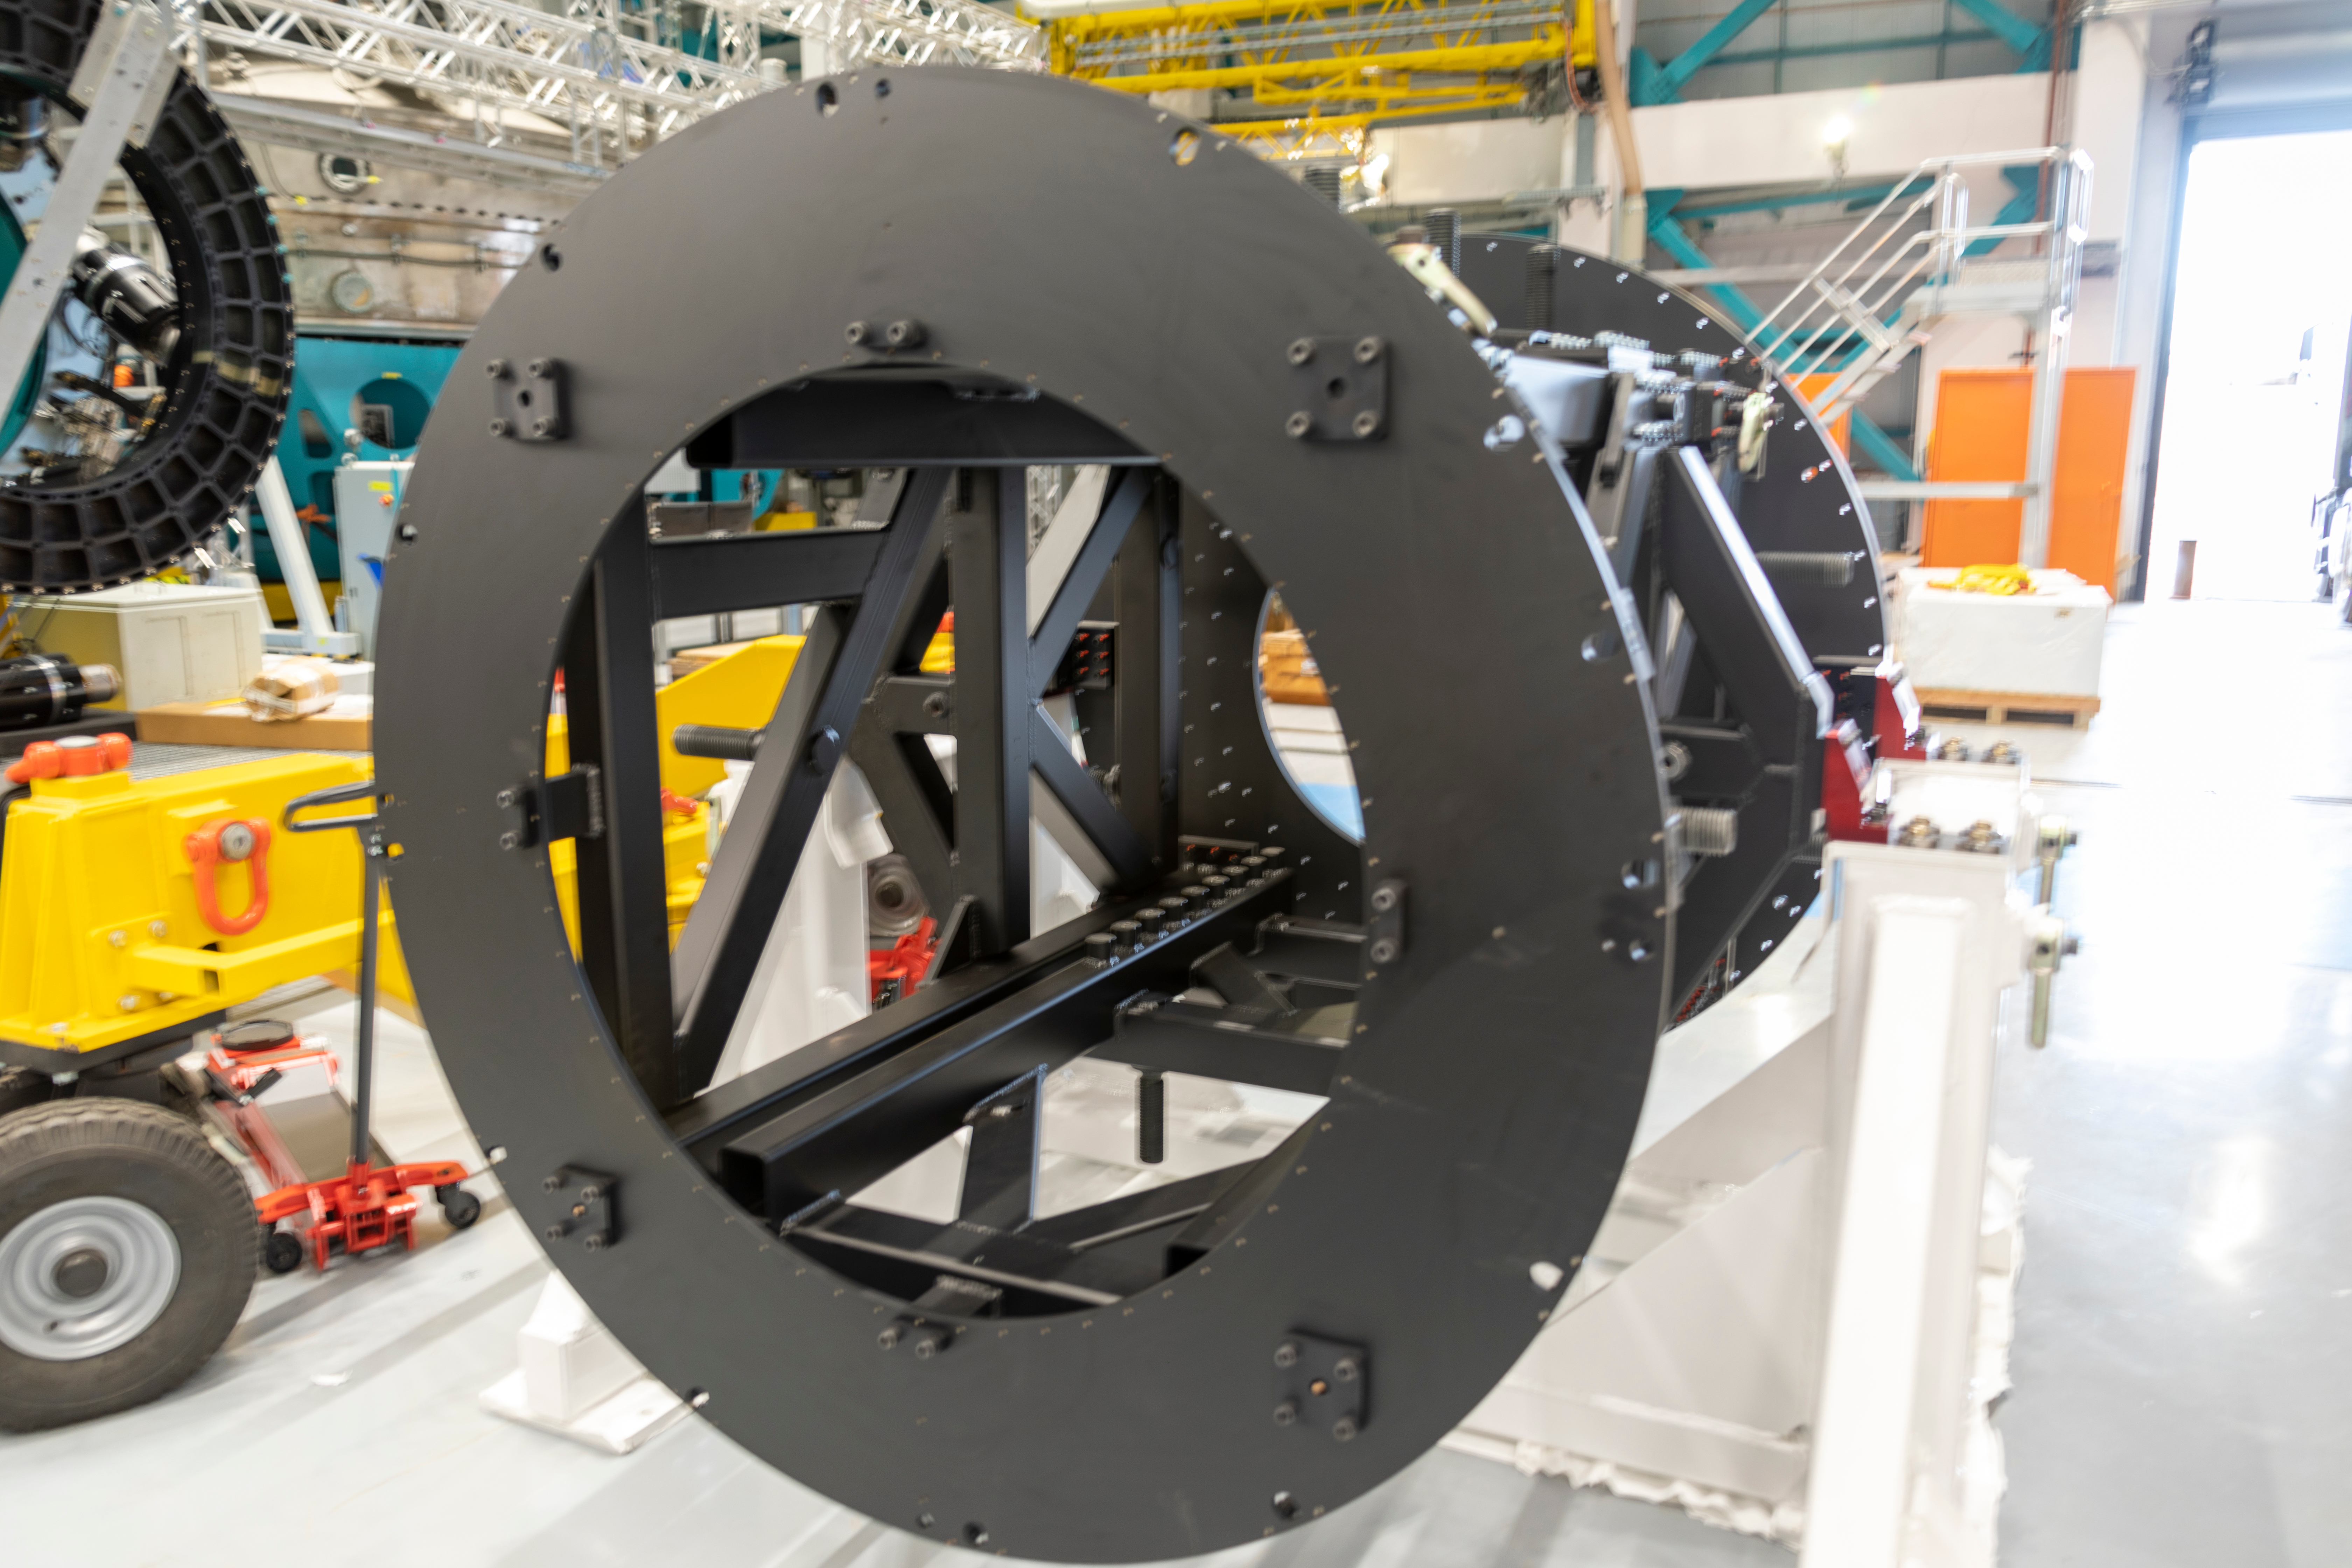

ComCam Integrating Structure Arrives

The Commissioning Camera (ComCam) integration structure, which traveled to Chile by ship while the rest of ComCam went by air, arrived safely last week and was transported to the summit facility building.

Credit: Rubin Observatory/NSF/AURA